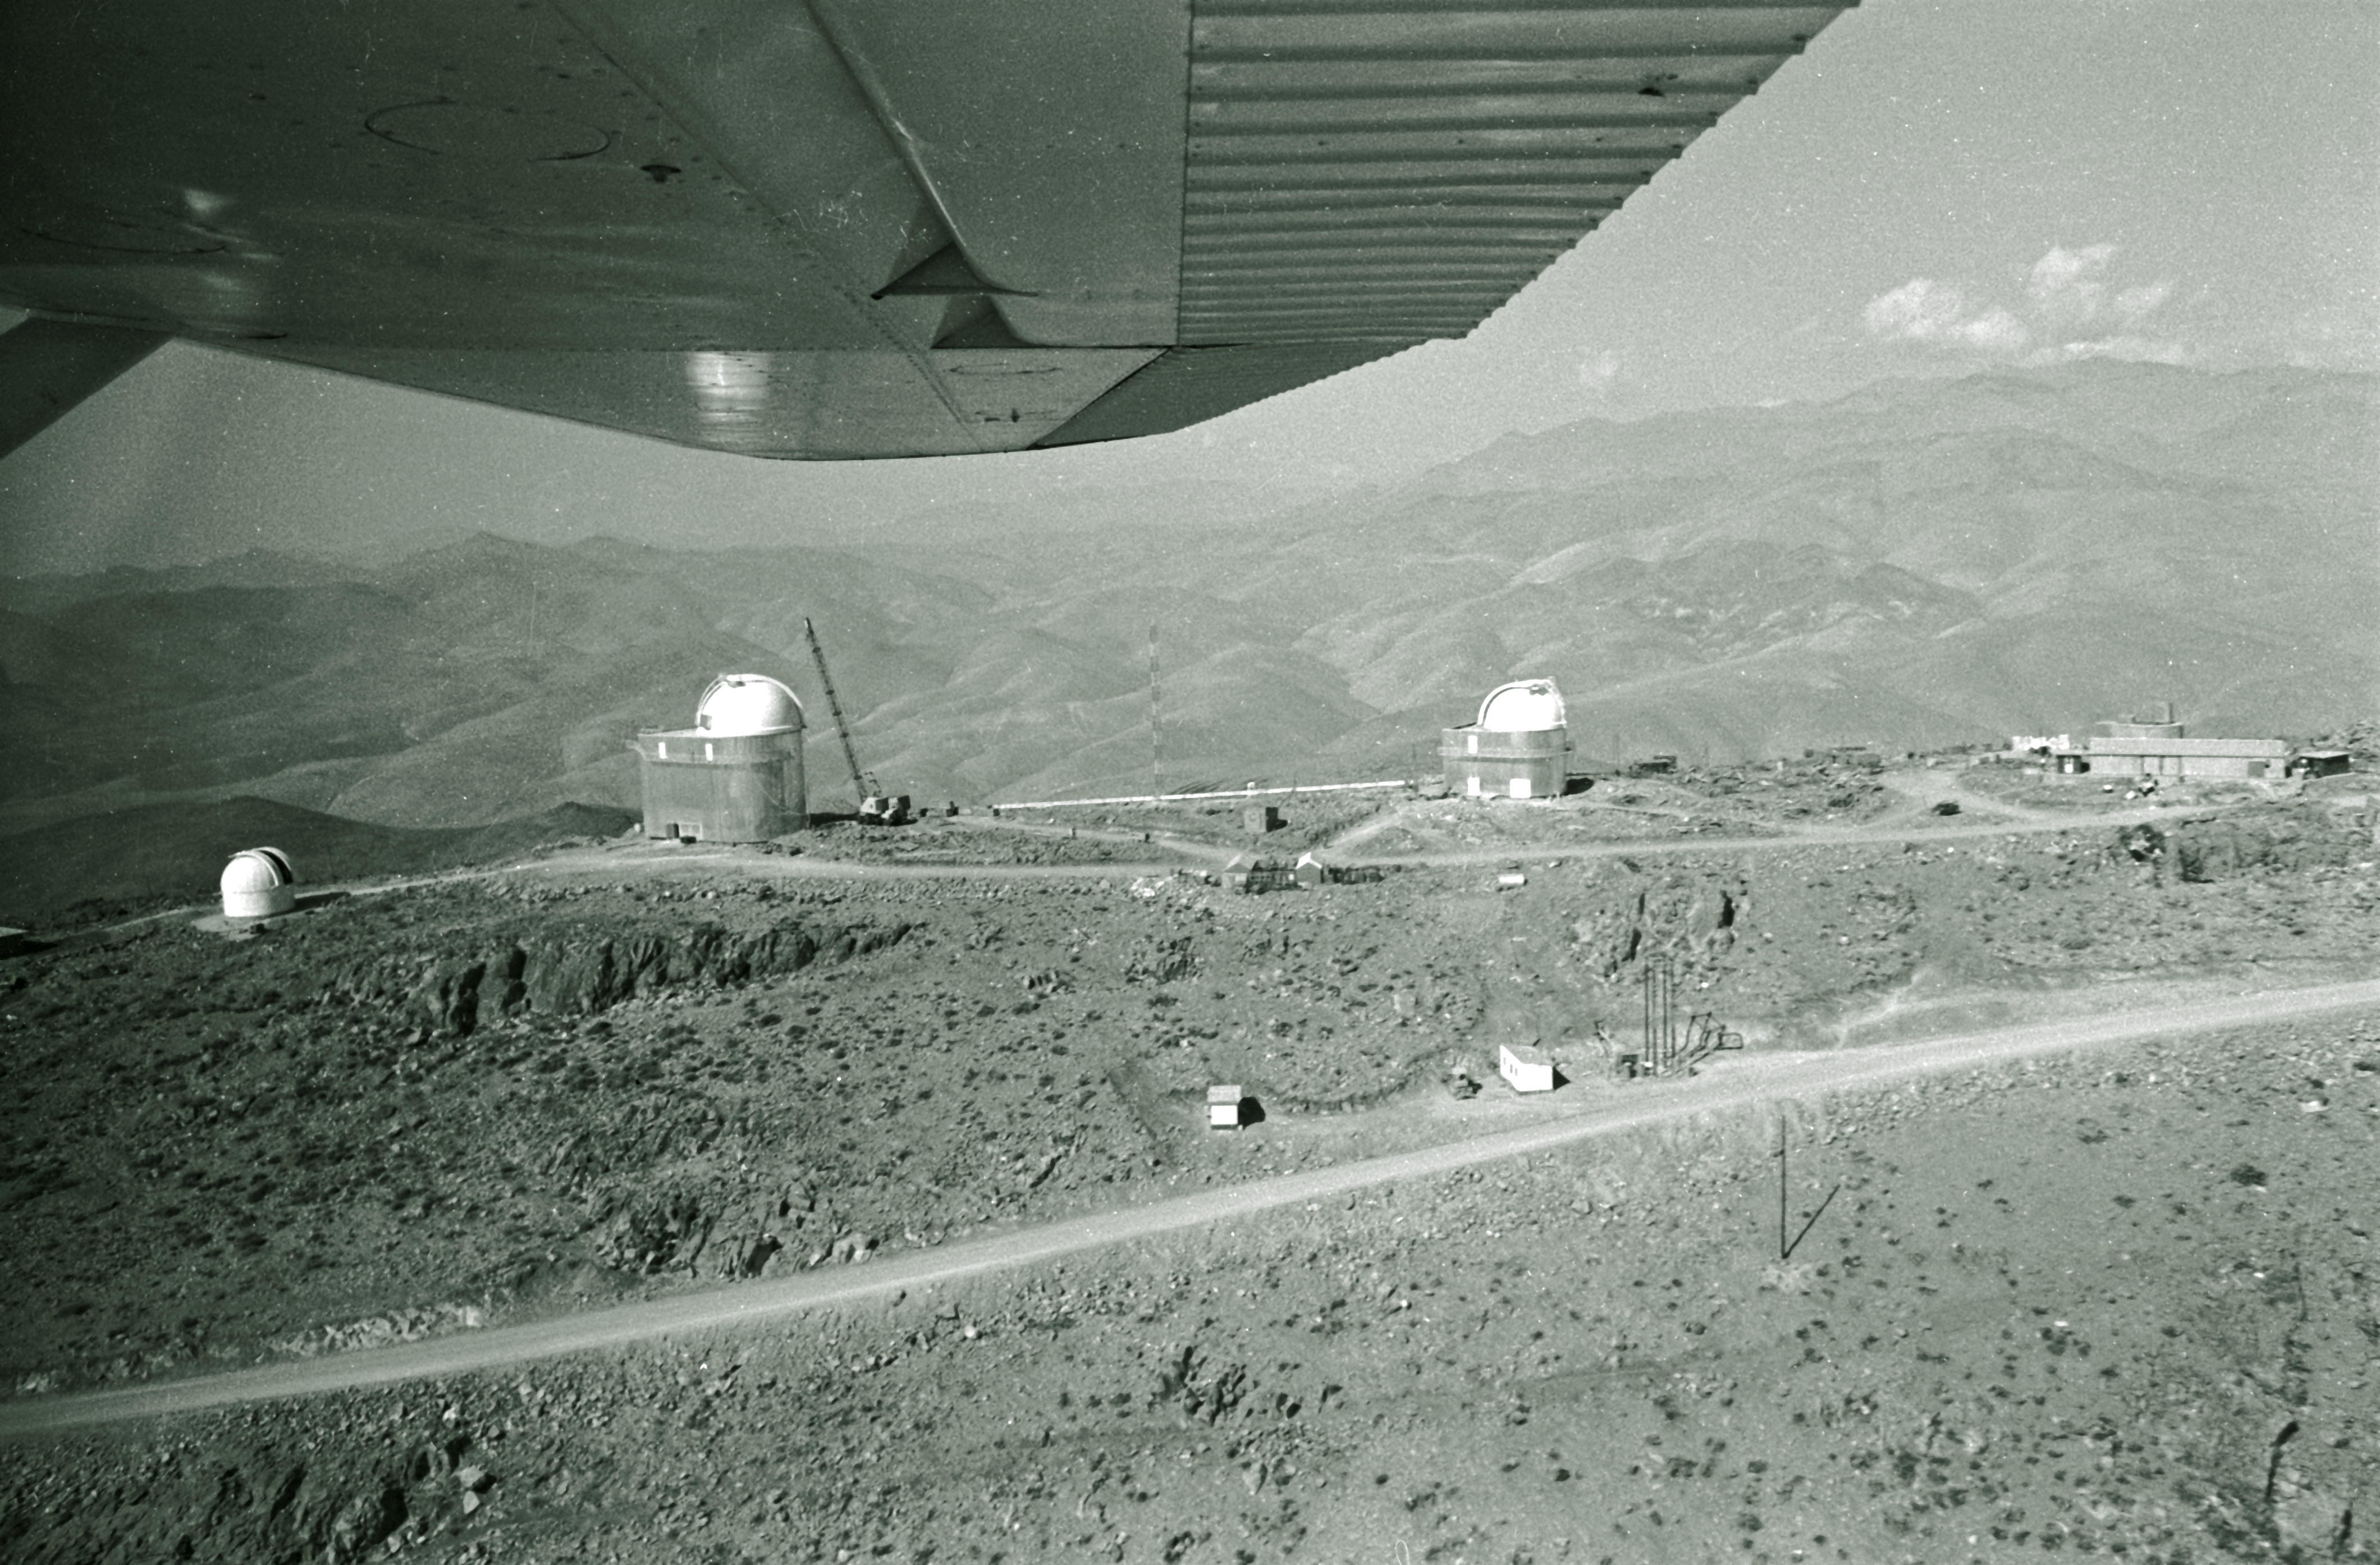

Aerial view of La Silla

Aerial View of La Silla. View to the mid-sized telescopes.

Credit: ESO/R. Villena